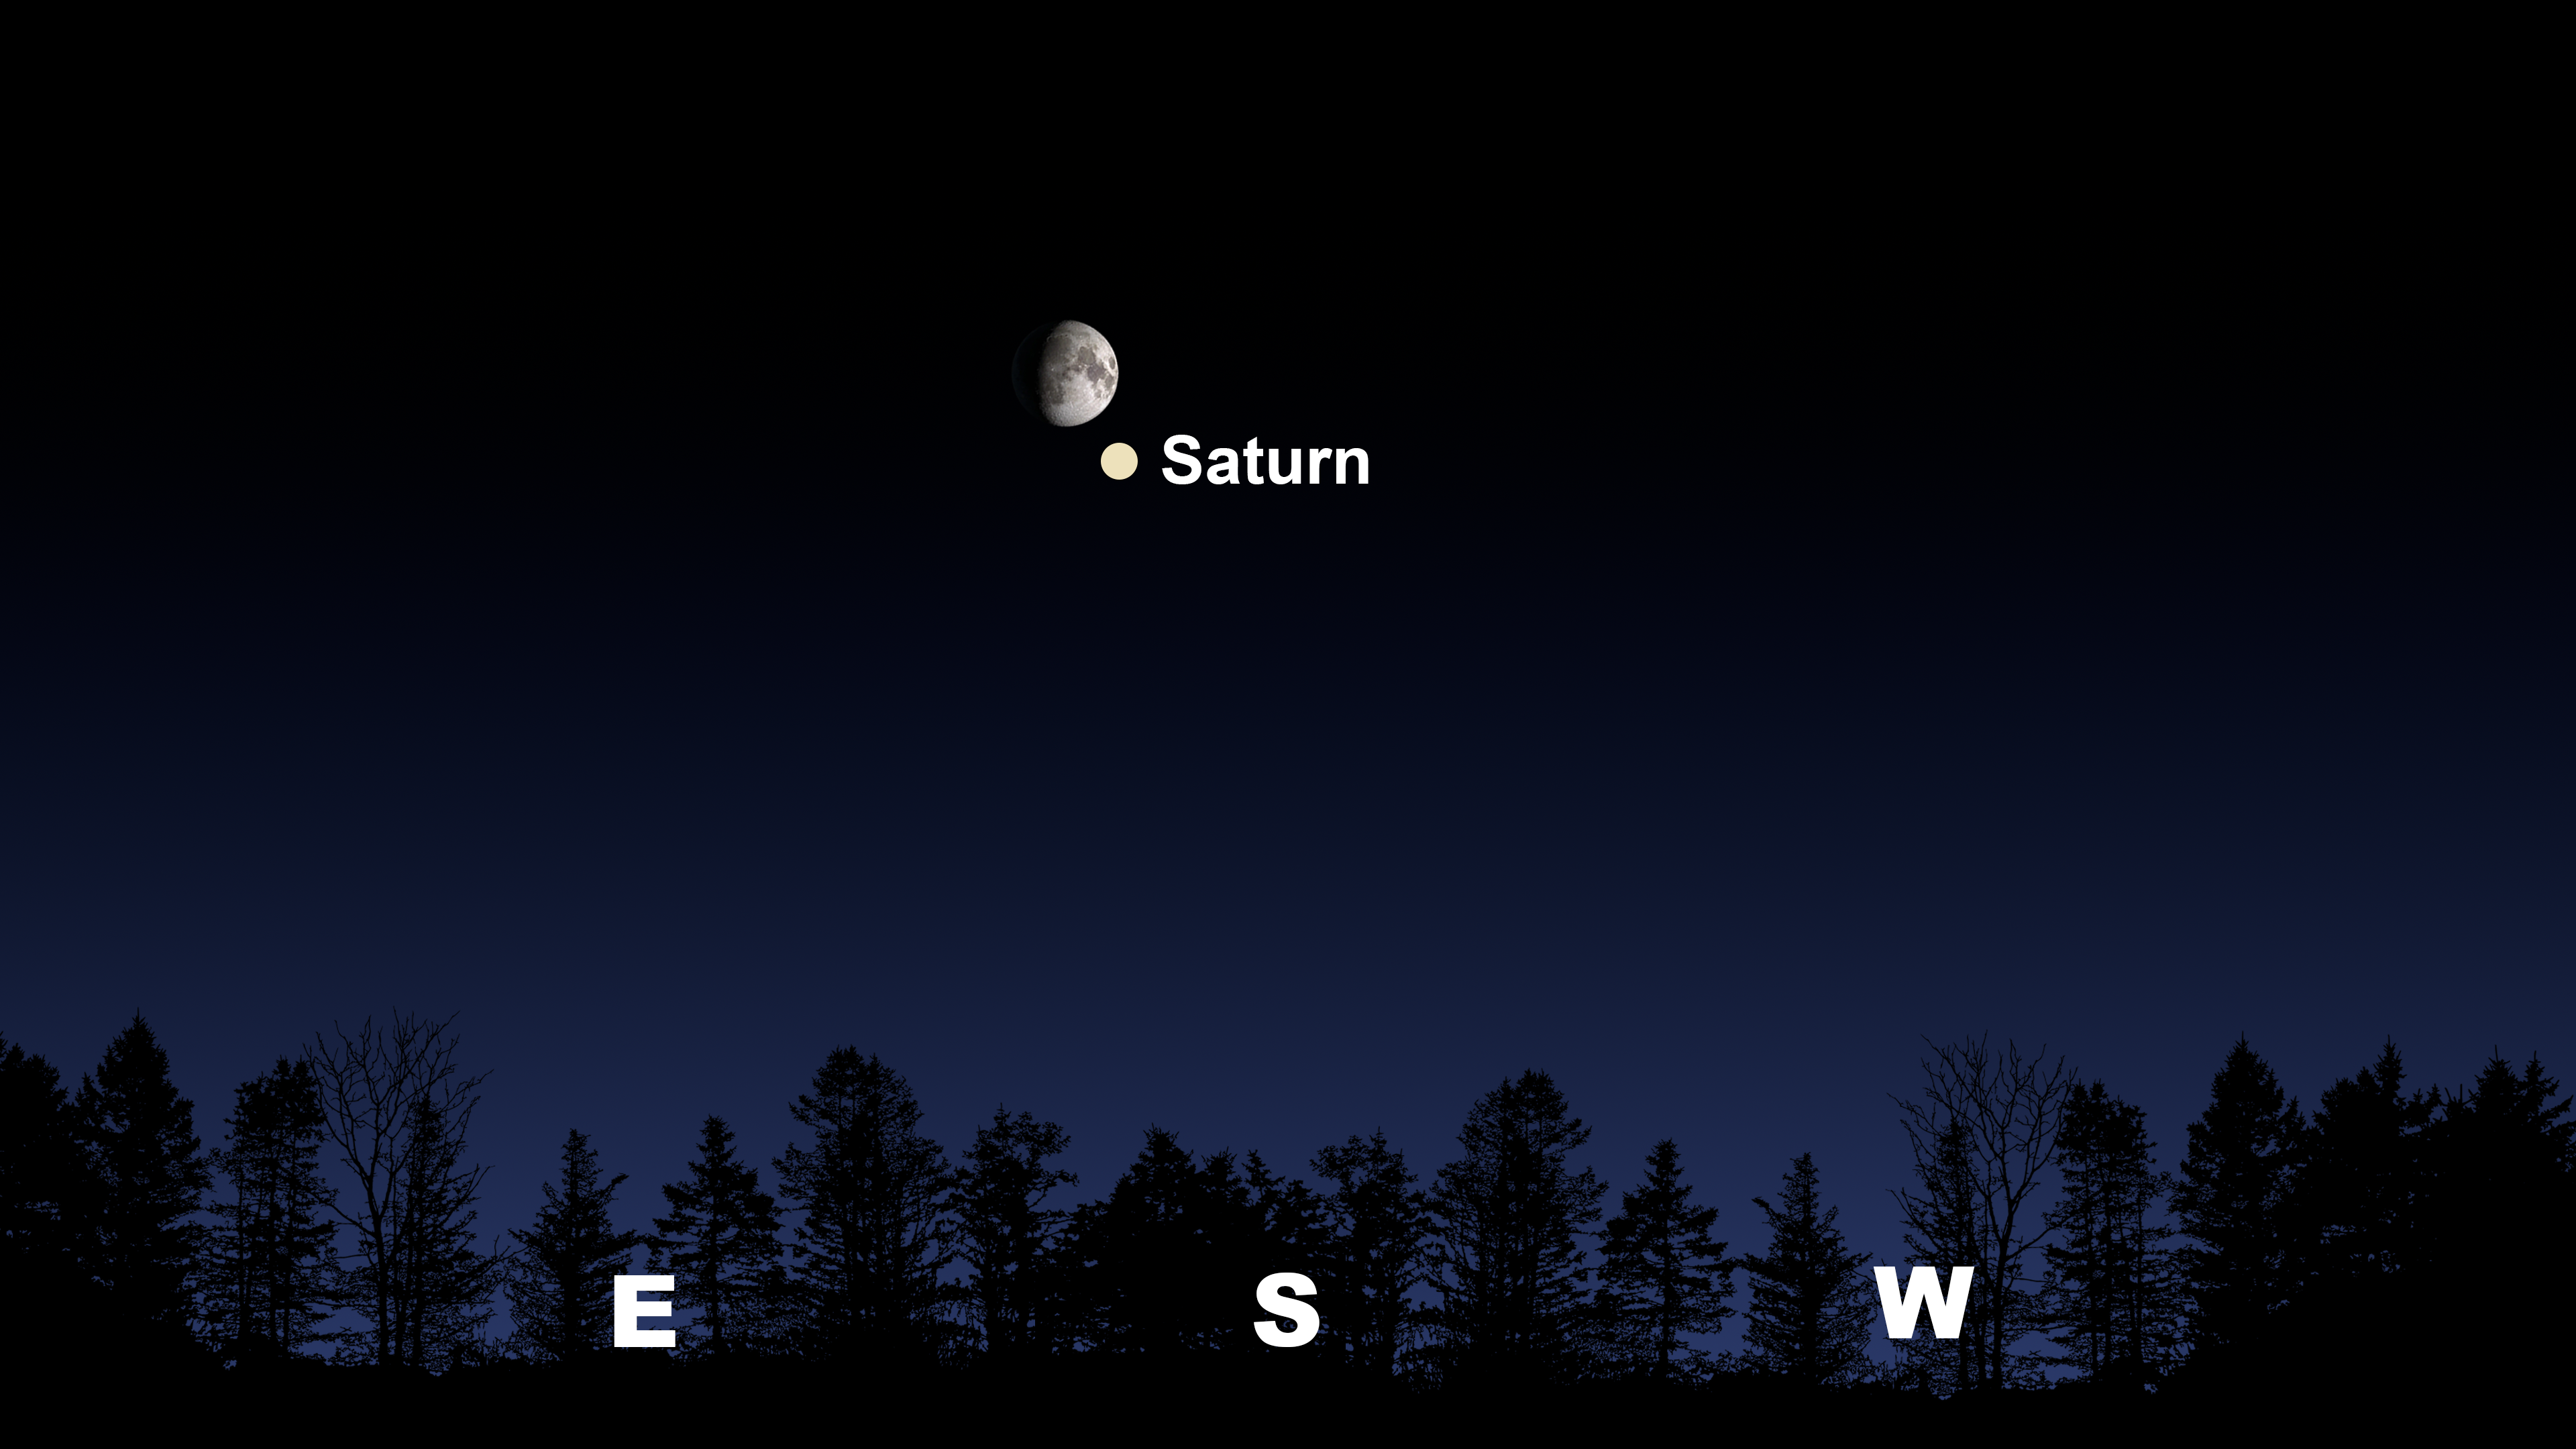

The Moon and Saturn as seen together from Tucson at 6:30 p.m. MST on 29 November.

The Moon and Saturn as seen together from Tucson at 6:30 p.m. MST on 29 November. The view will be similar from Hilo around 6:30 p.m. HST and from La Serena at 8:30 p.m. CLT, where the Moon and Saturn will be in the north.

Credit: NOIRLab/NSF/AURA/Stellarium/J. Davis